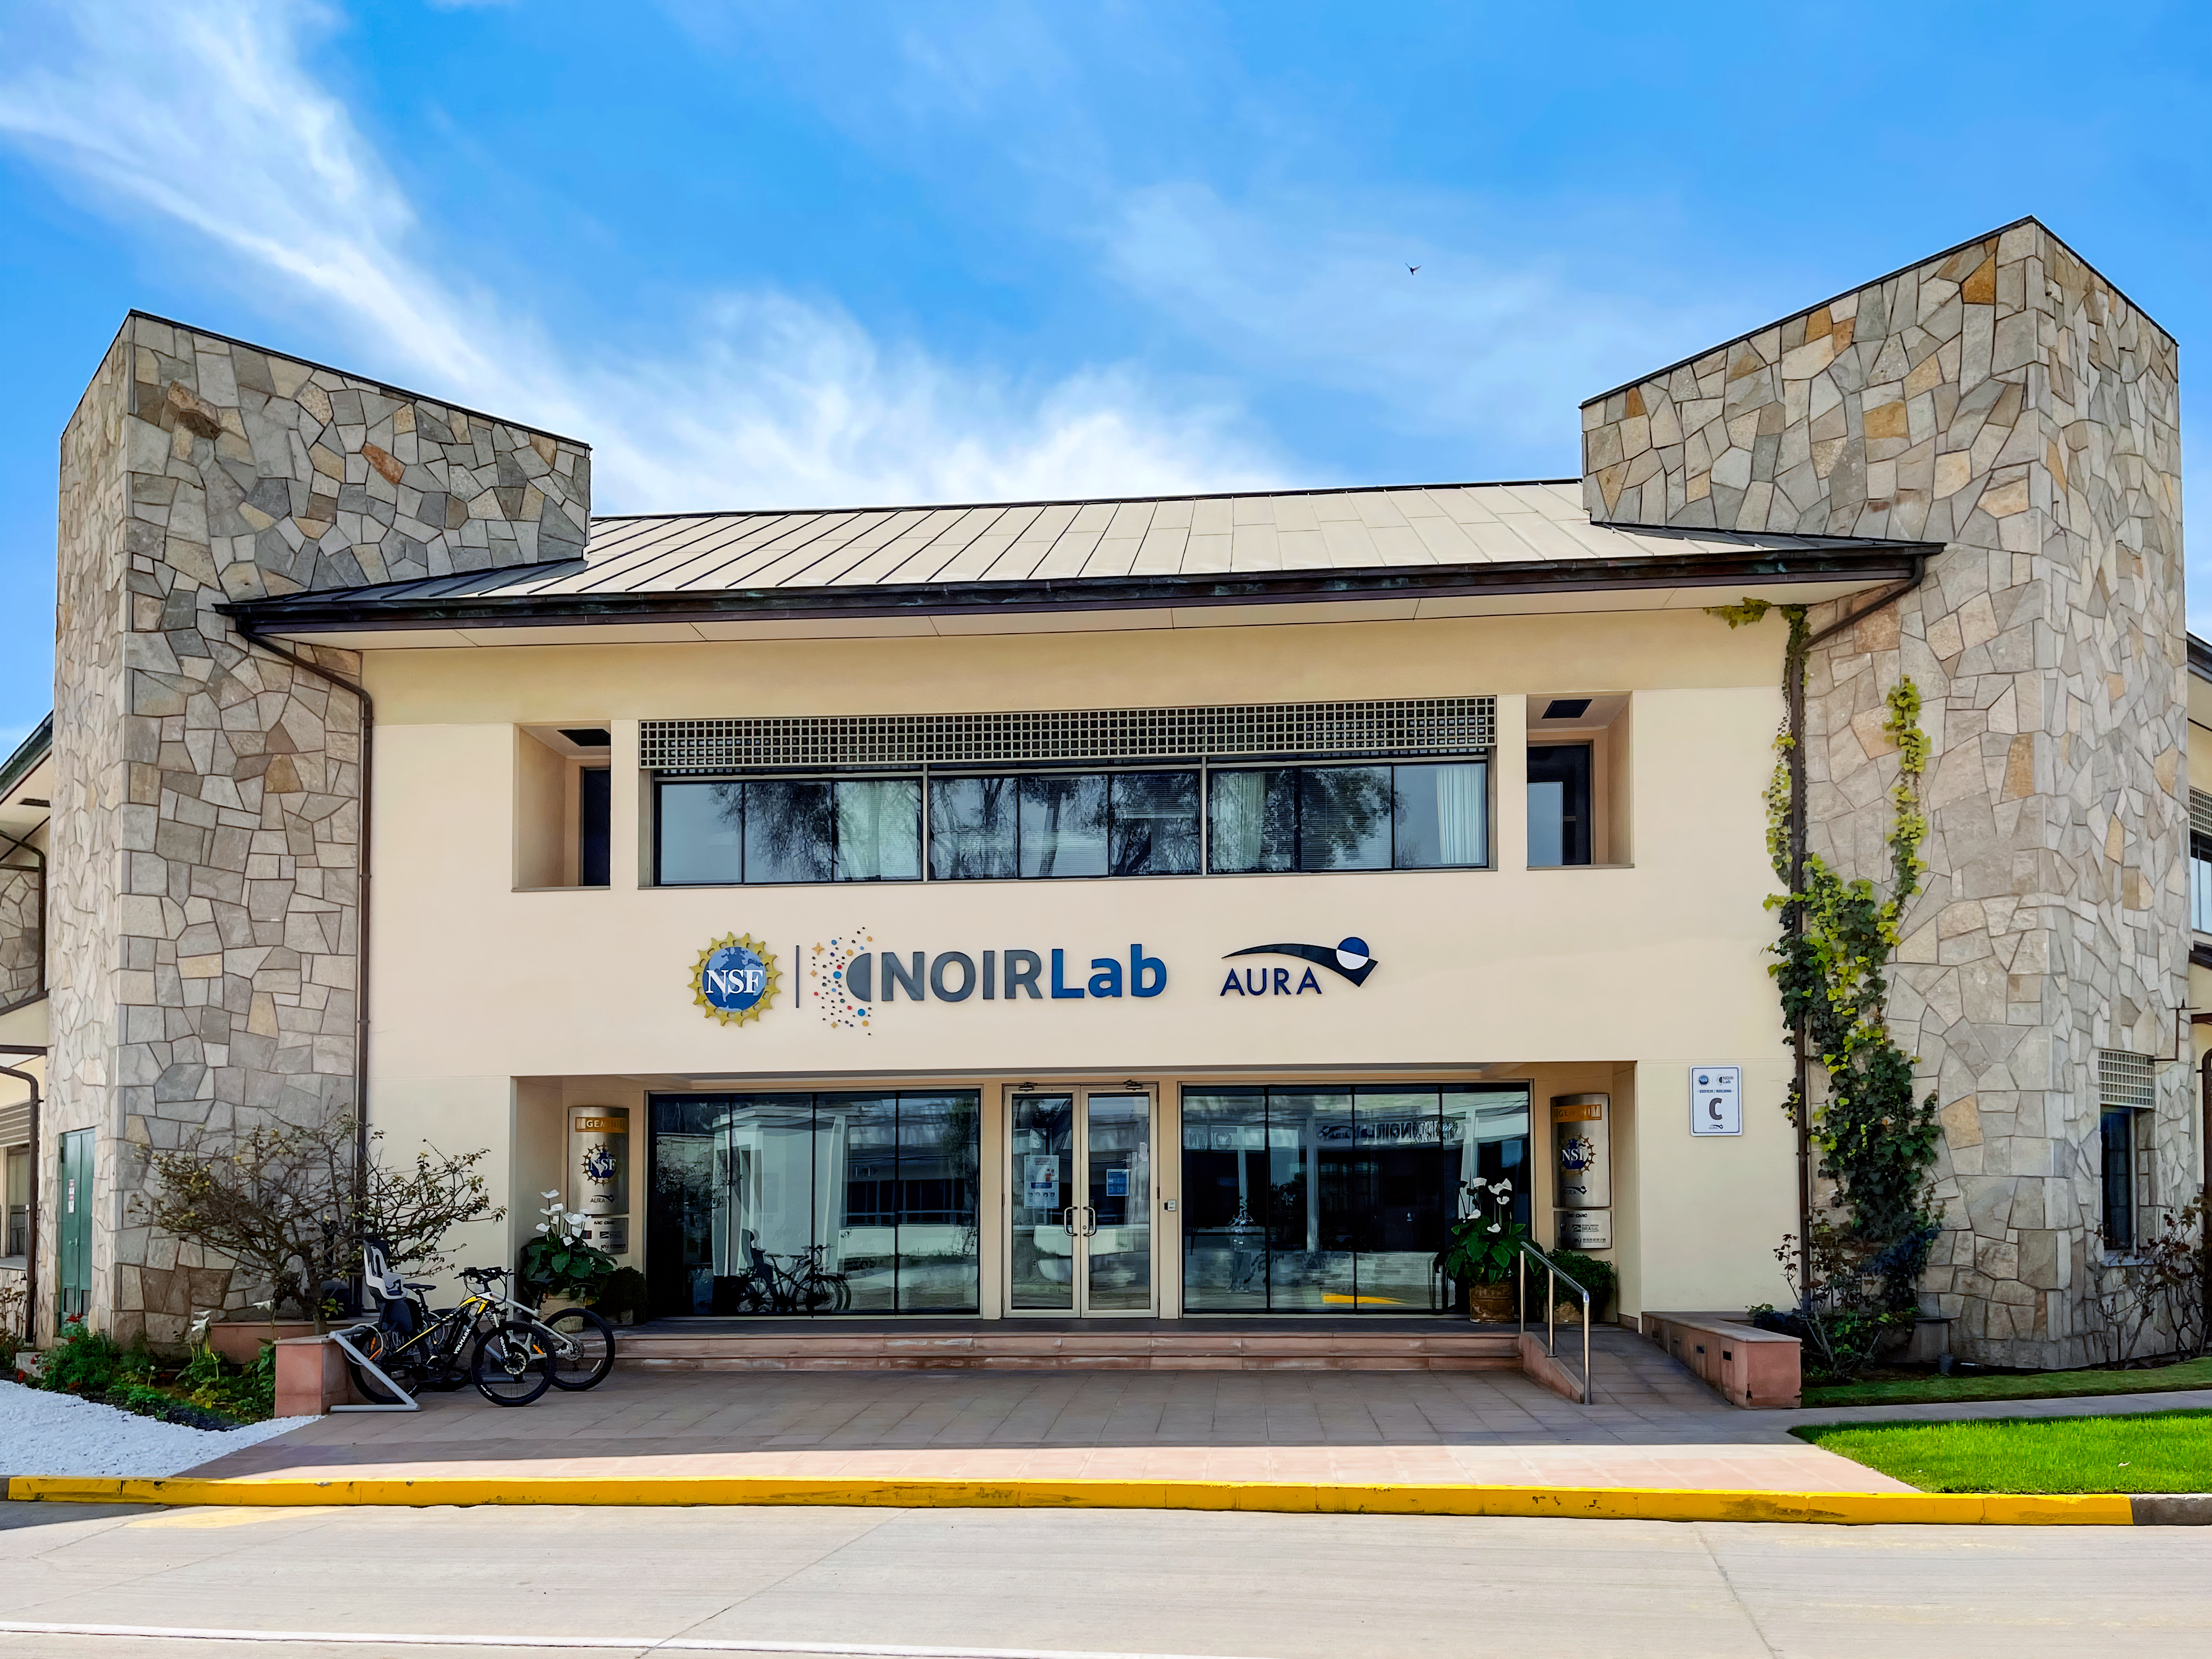

AURA Recinto Building C

The front of the AURA Recinto Building C in La Serena, Chile.

Credit: NOIRLab/NSF/AURA